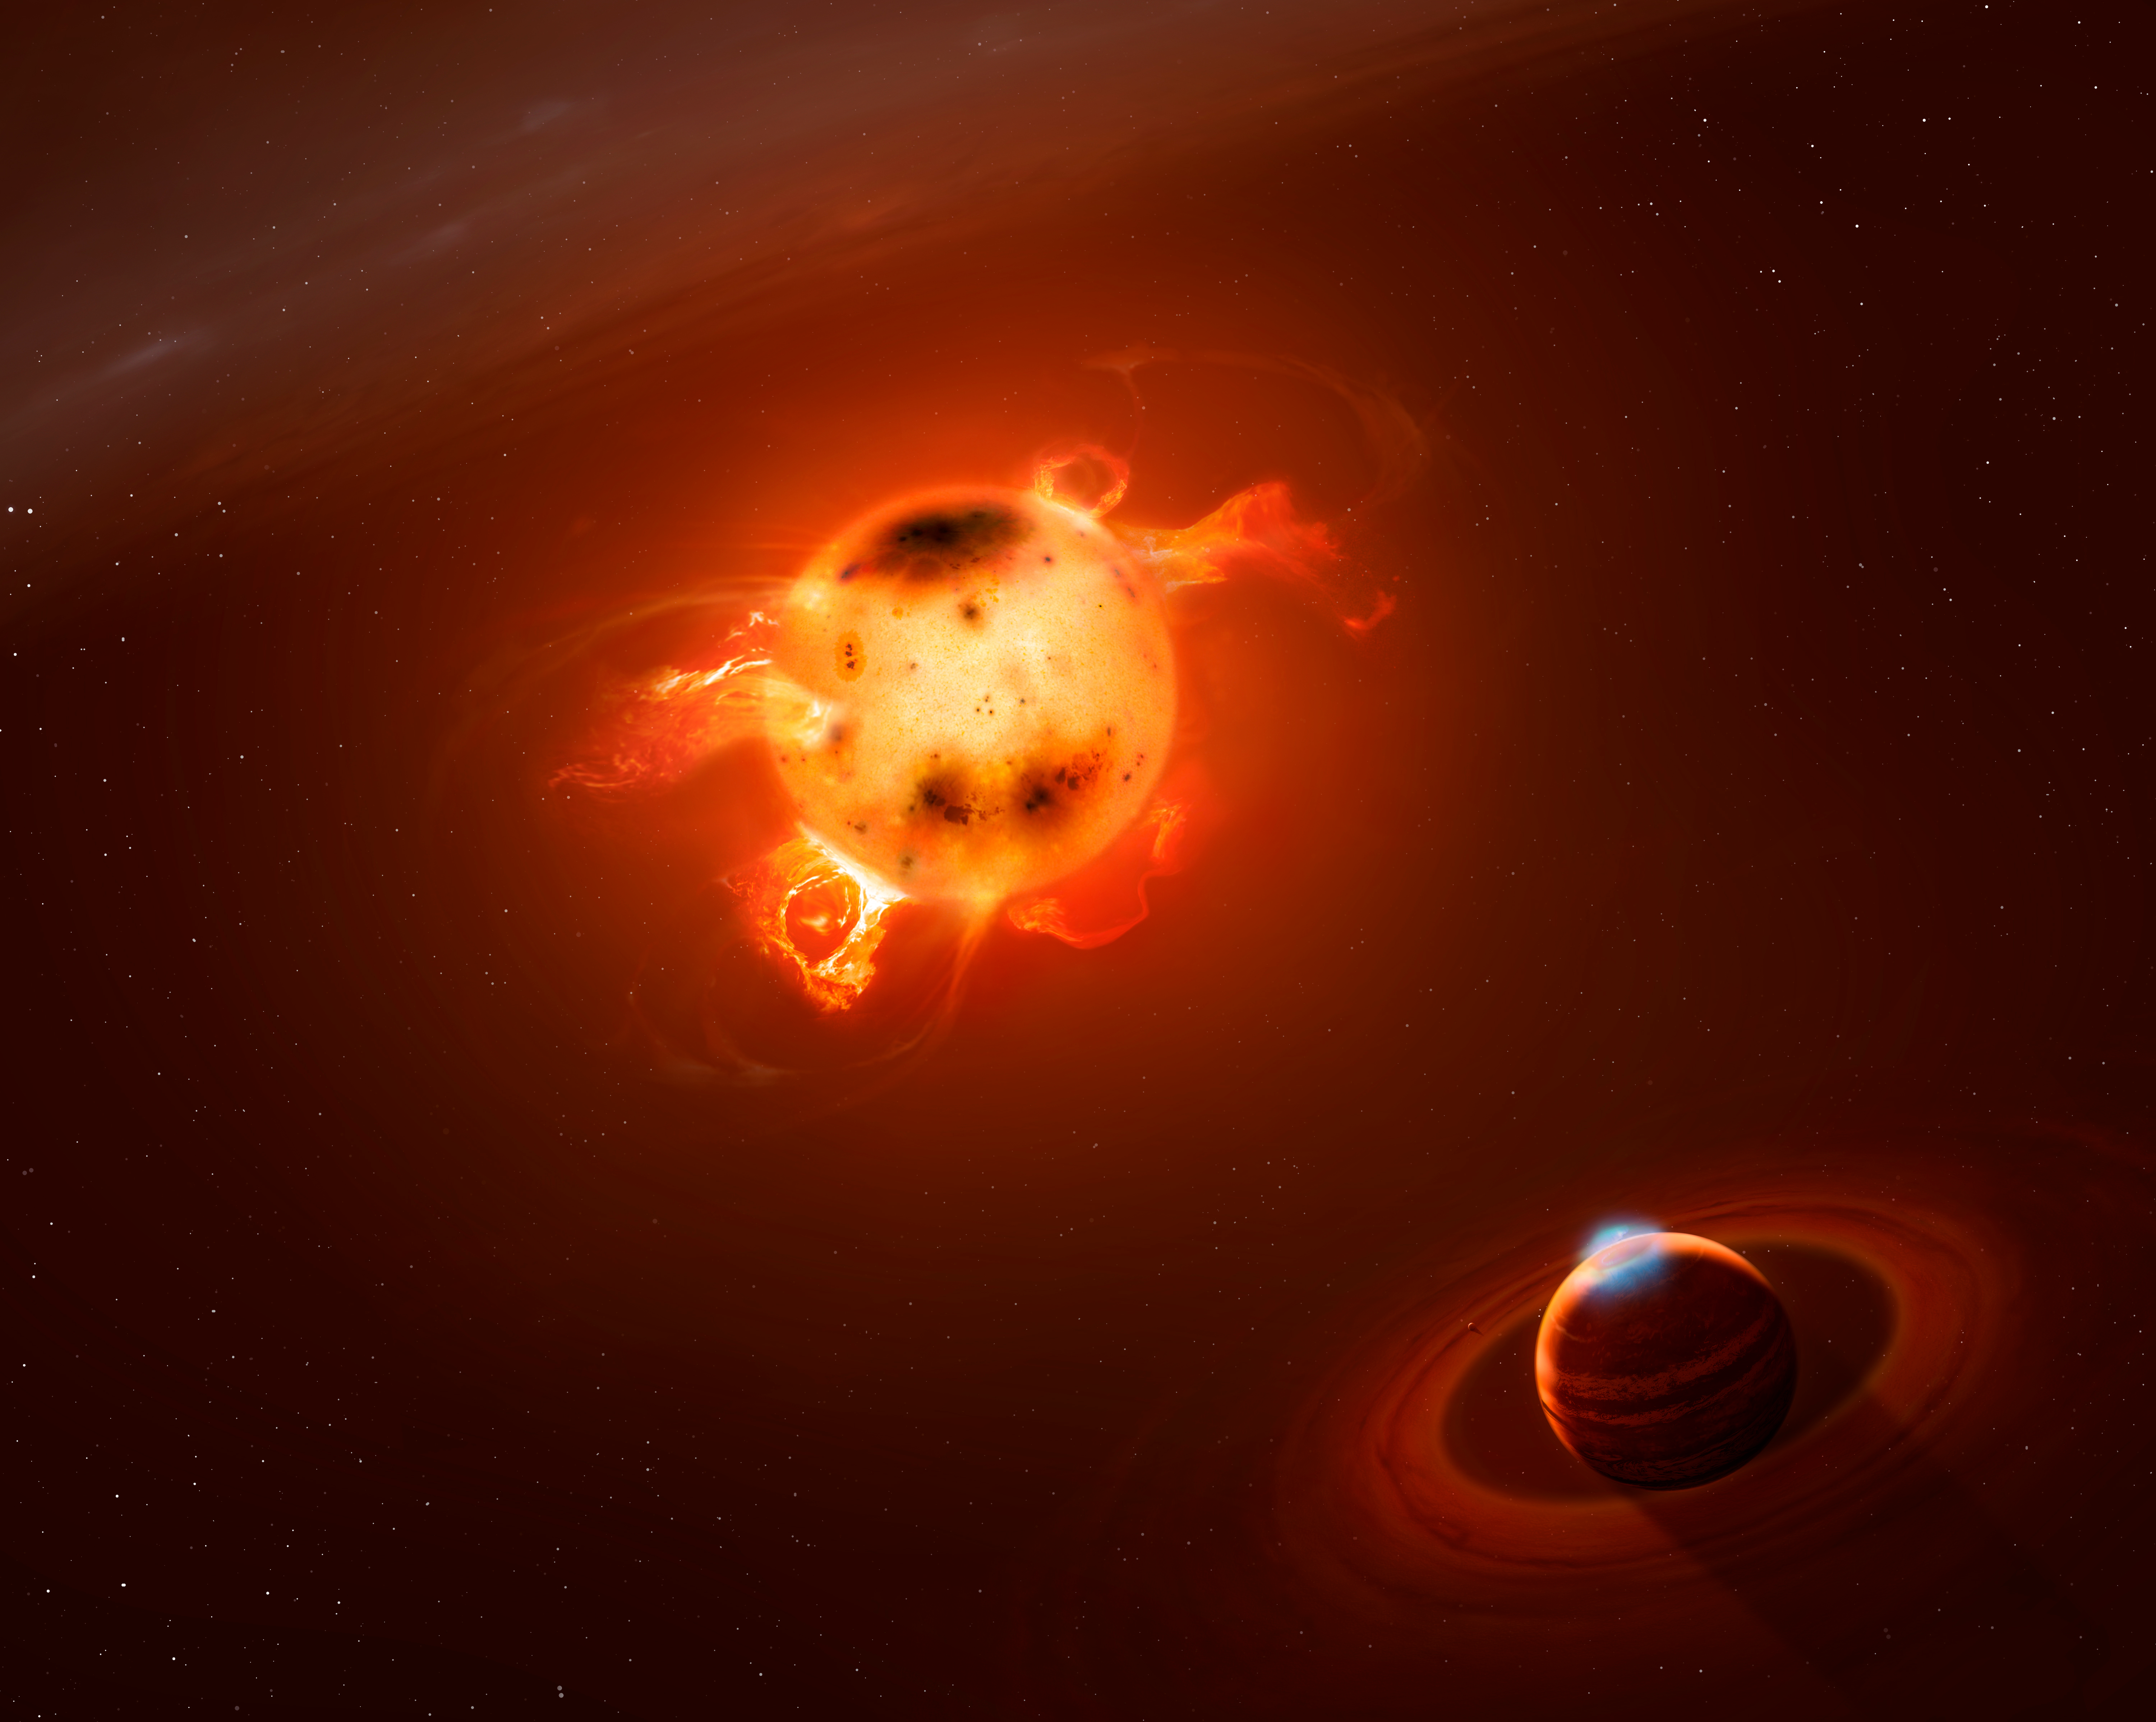

T Tauri Star II

Artistʻs view of a newborn giant planet like the one newly discovered at the immediate vicinity of the very active infant star V830 Tau, as might be seen by an observer located close to the giant planet.

Credit: Mark A. Garlick